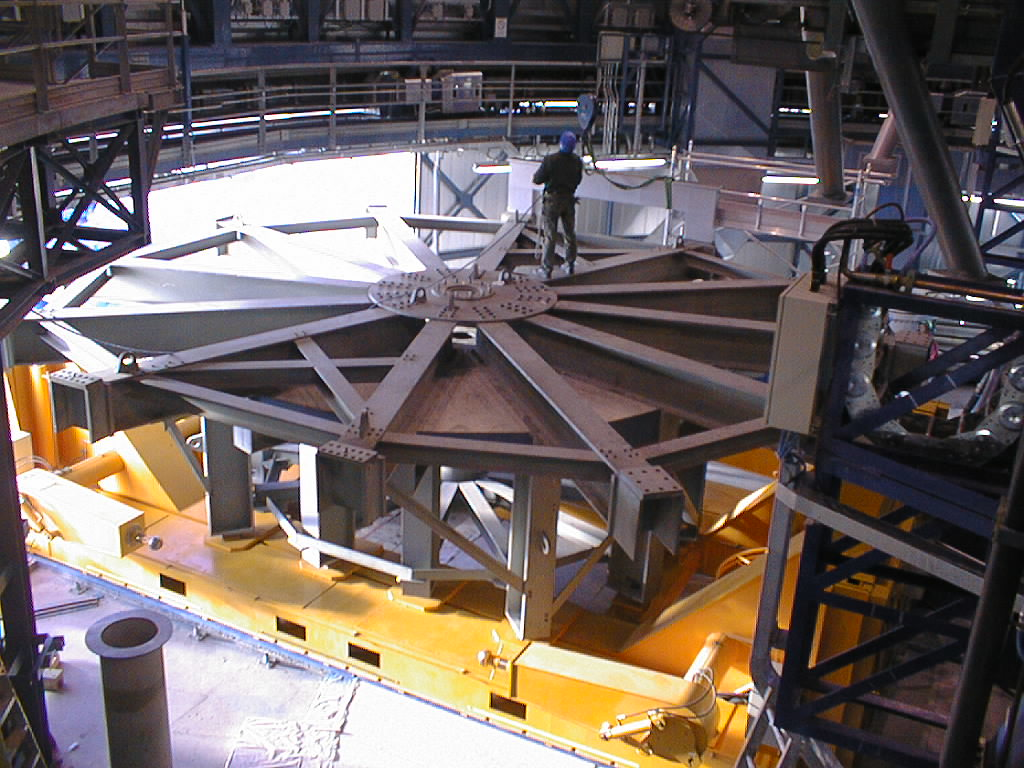

Installation of M1 cell with dummy mirror on VLT UT2

The dummy M1 Cell on the floor under the UT2 during the removal. (Photo obtained on December 11, 1998).

Credit: ESO